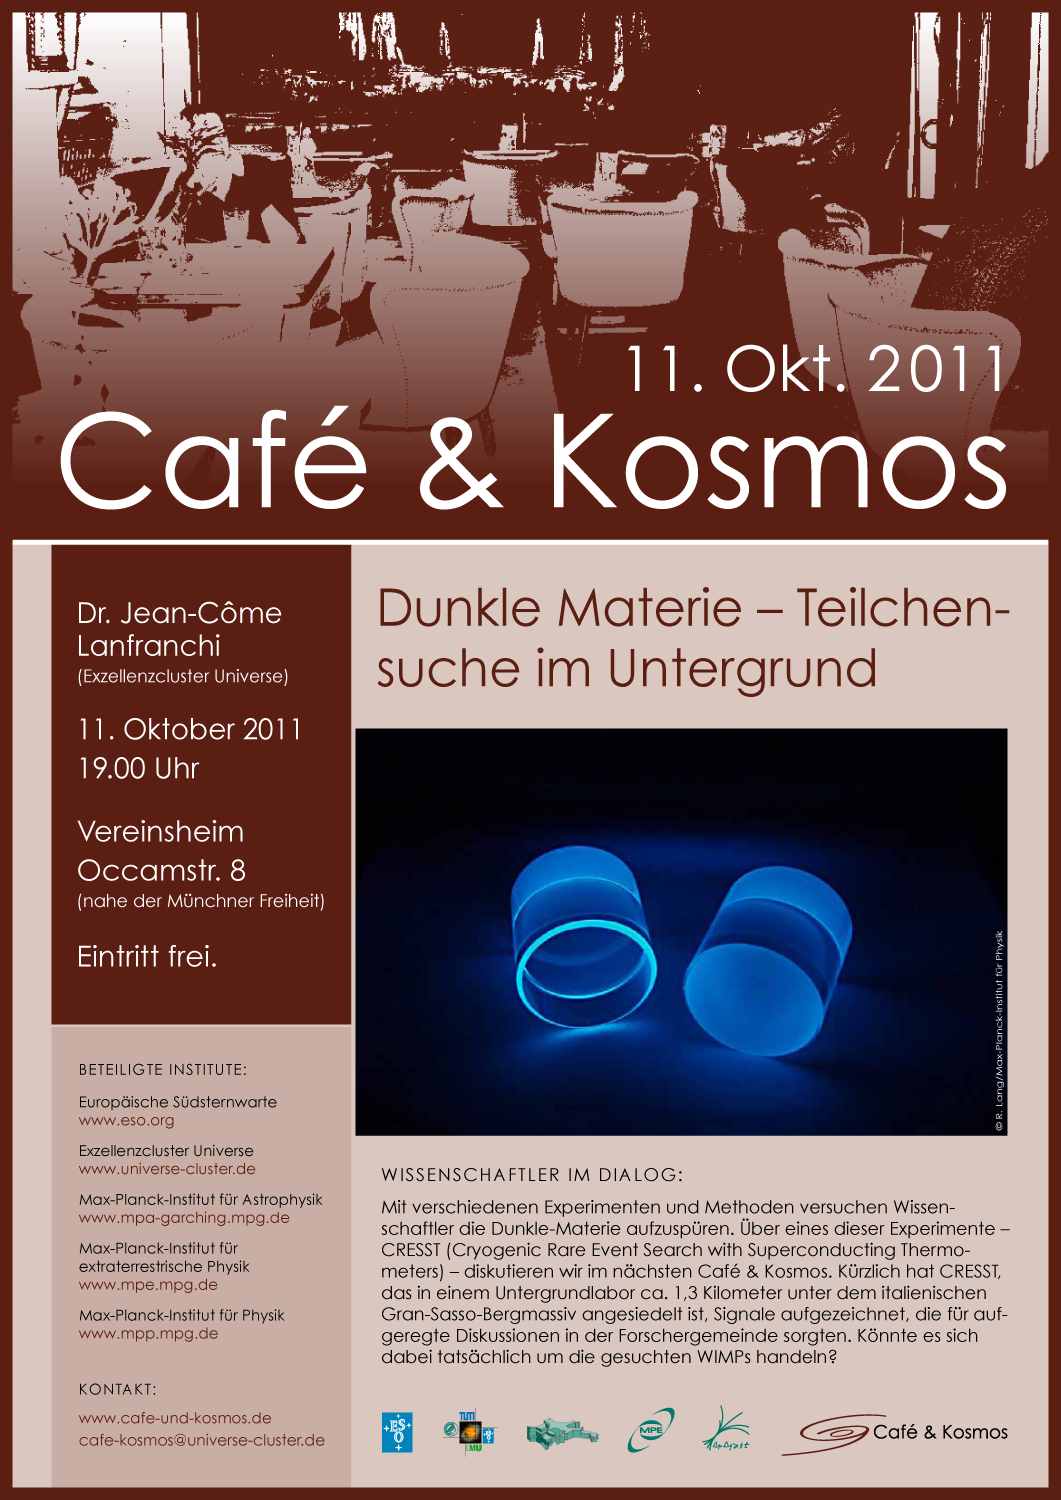

Poster: Café & Kosmos — Dunkle Materie

For more information about this event, visit: http://www.eso.org/public/events/special-evt/cafe-and-kosmos.html

This product is only available in electronic form.

Credit: Café & Kosmos